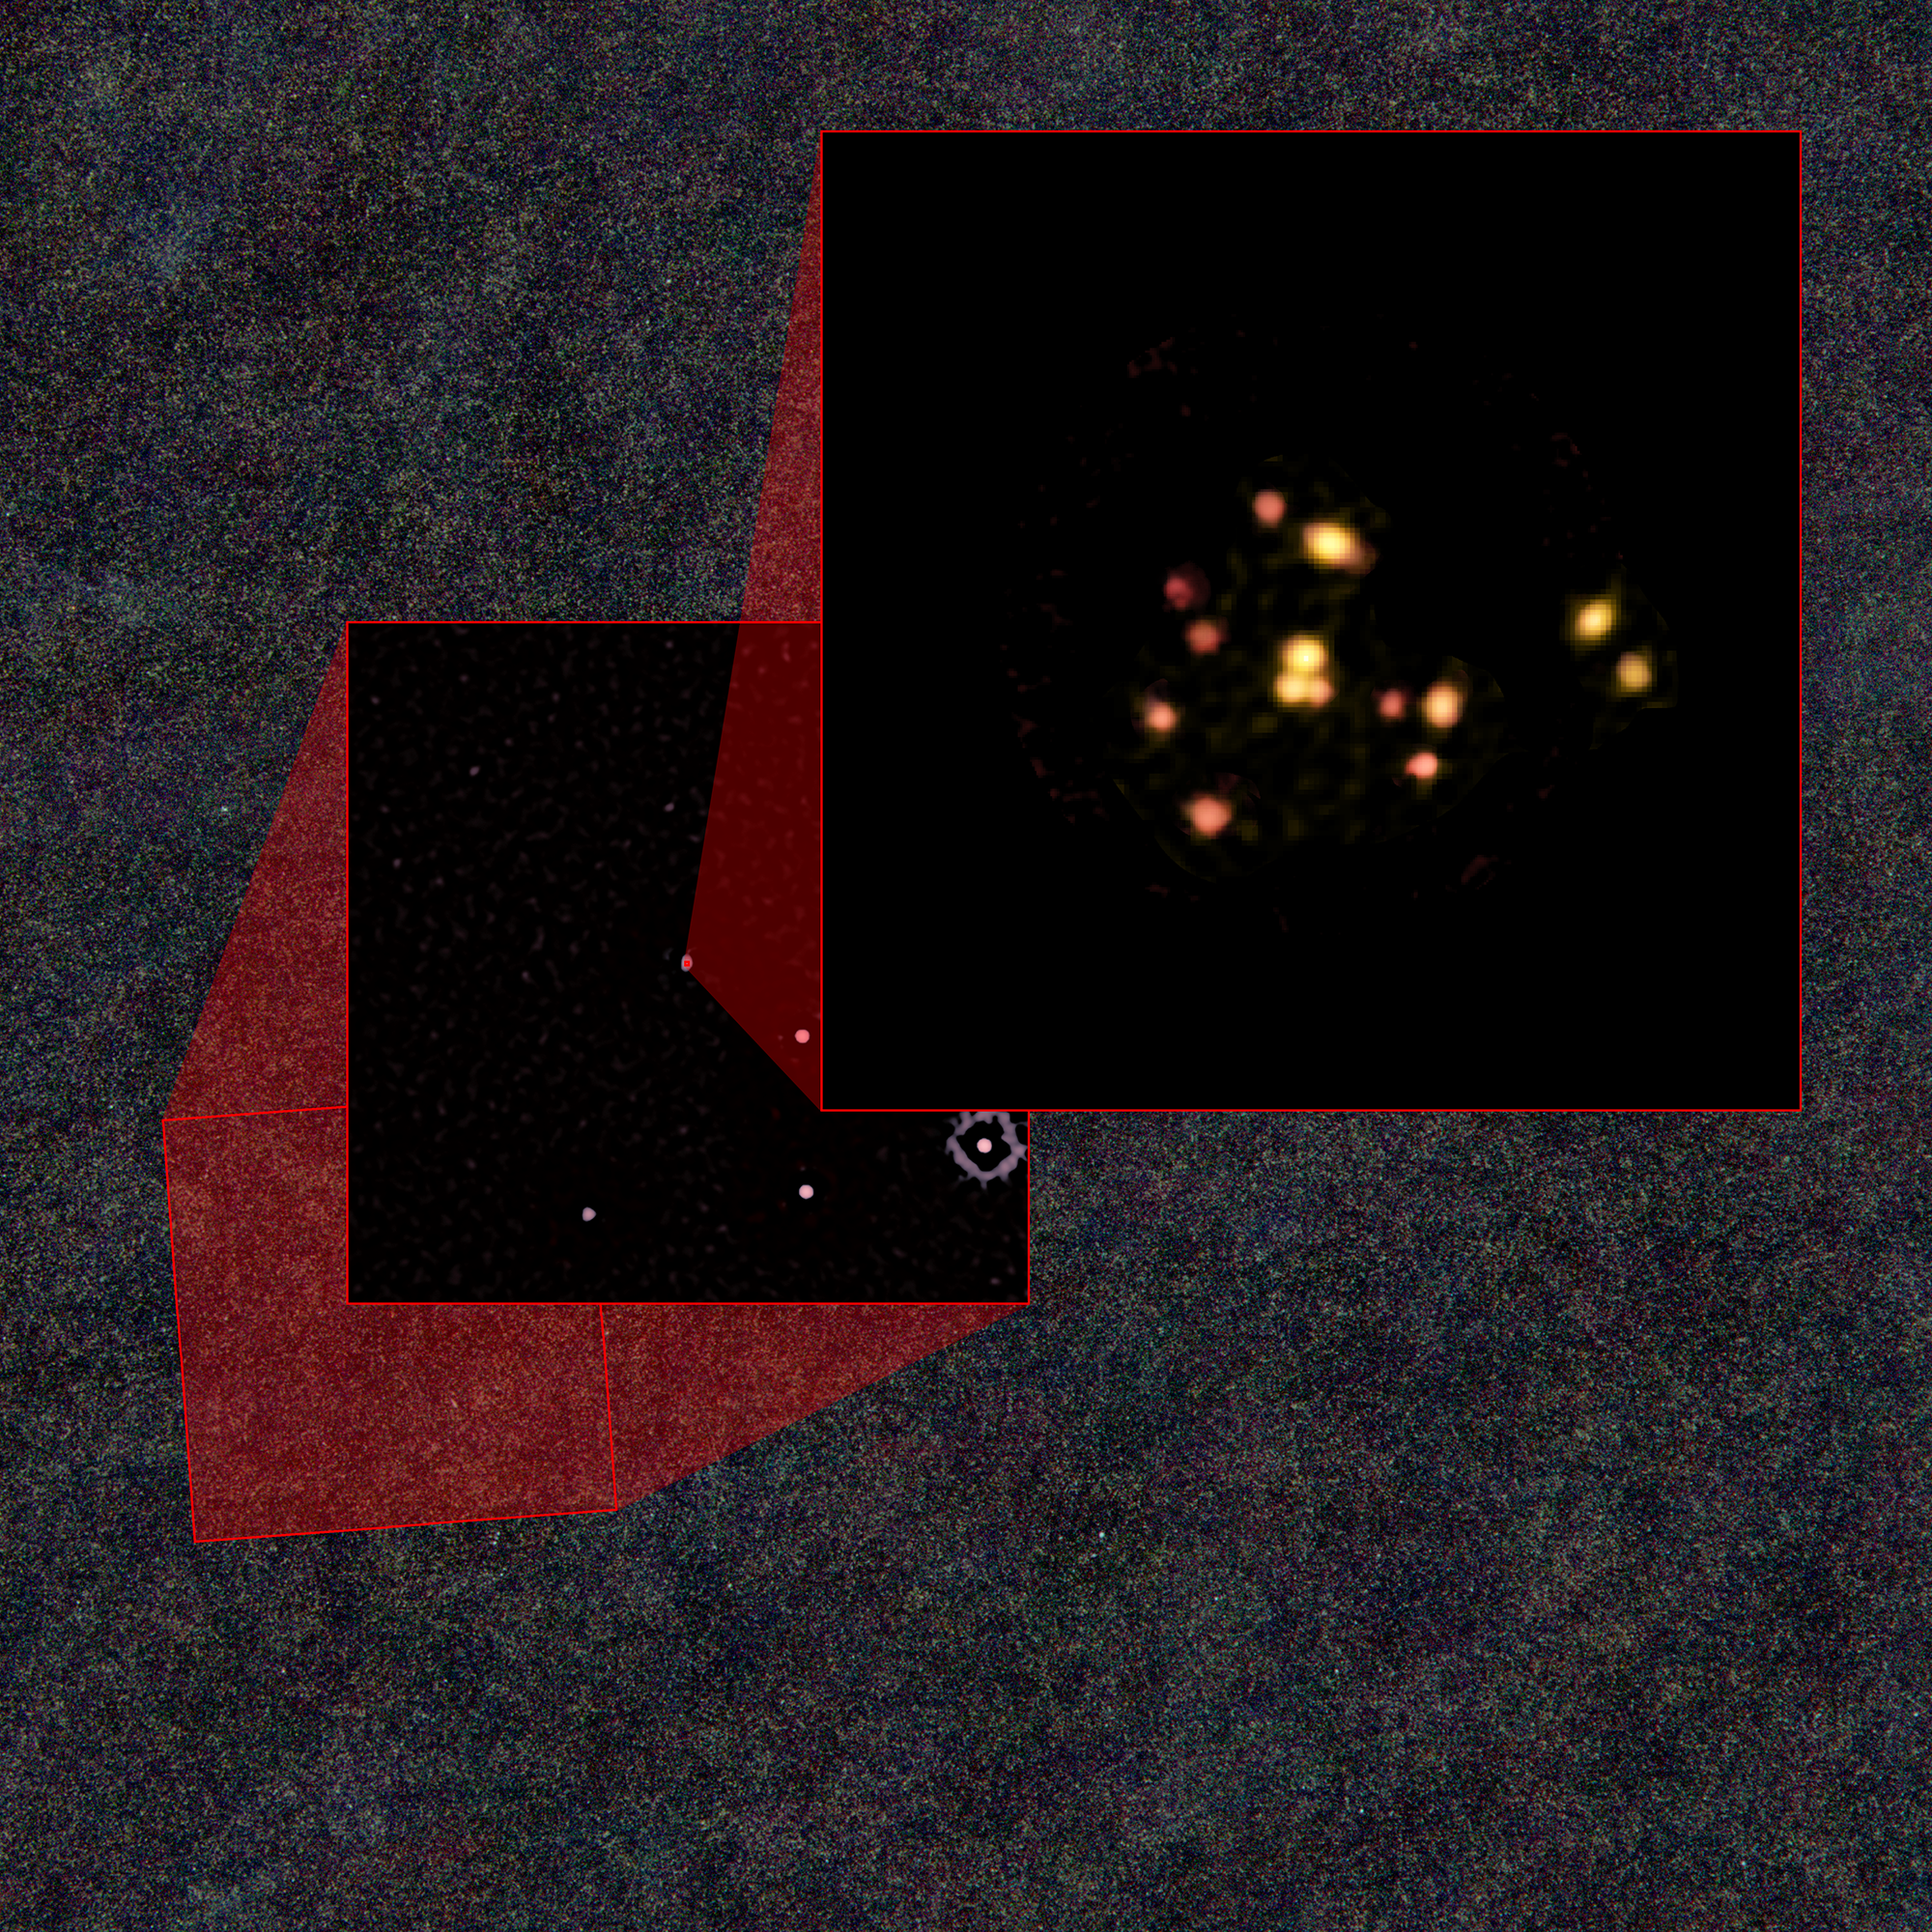

Zoom In to Young Galaxy Cluster

Zooming in to the galaxies discovered by ALMA that are evolving into a galaxy cluster. The outer field is from data taken by the Hershel Space Observatory. The middle image -- a portion of a much-wider survey by NSF's South Pole Telescope -- uncovered the distant galactic source that was studied by ALMA to reveal the 14 galaxies.

Credit: ALMA (ESO/NAOJ/NRAO), T. Miller & S. Chapman et al.; Herschel; South Pole Telescope; (NRAO/AUI/NSF) B. Saxton